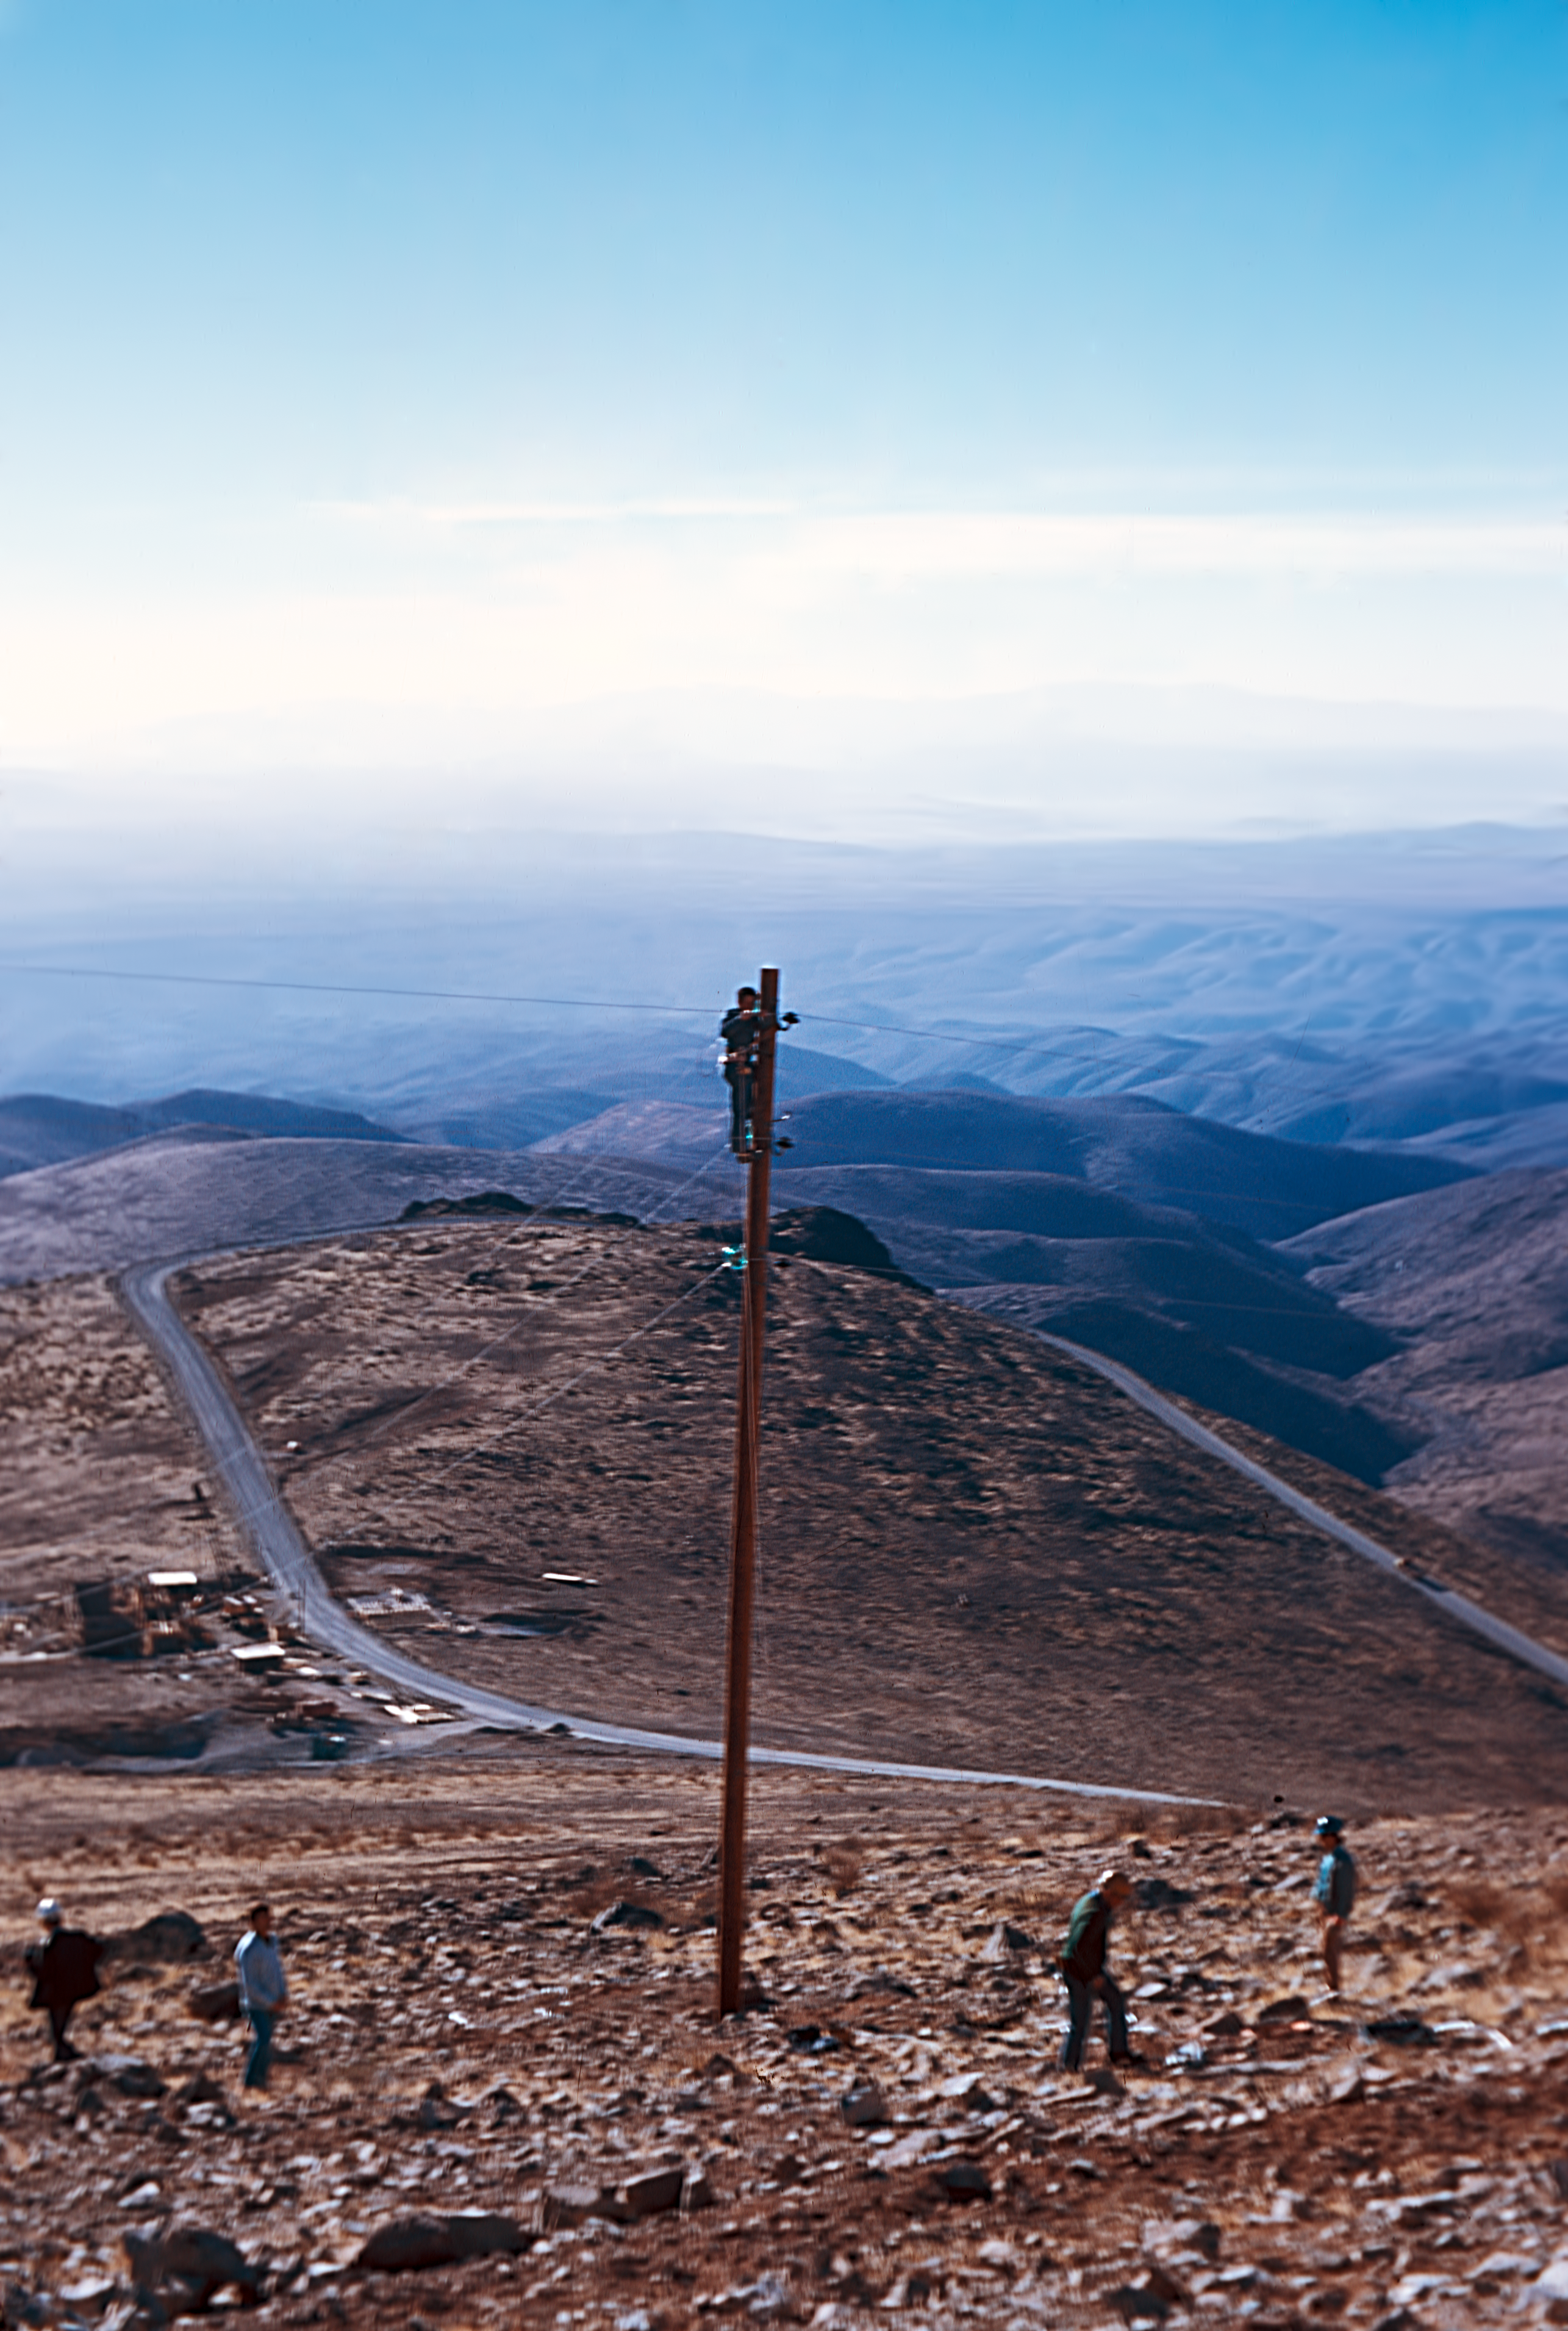

Electrical supplies to La Silla Observatory

Working on the electrical supplies to La Silla Observatory in Chile.

Credit: ESO